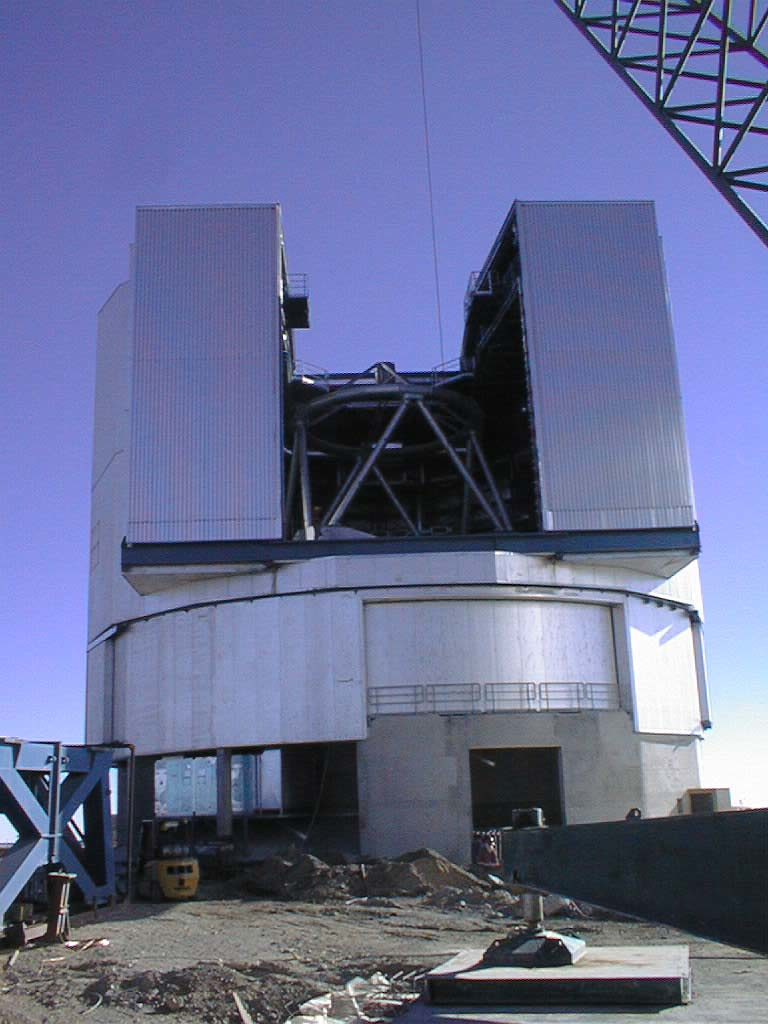

Unit Telescope 1 in its enclosure

A view of Unit Telescope 1 in its enclosure, now with the scaffolding removed.

Credit: ESO